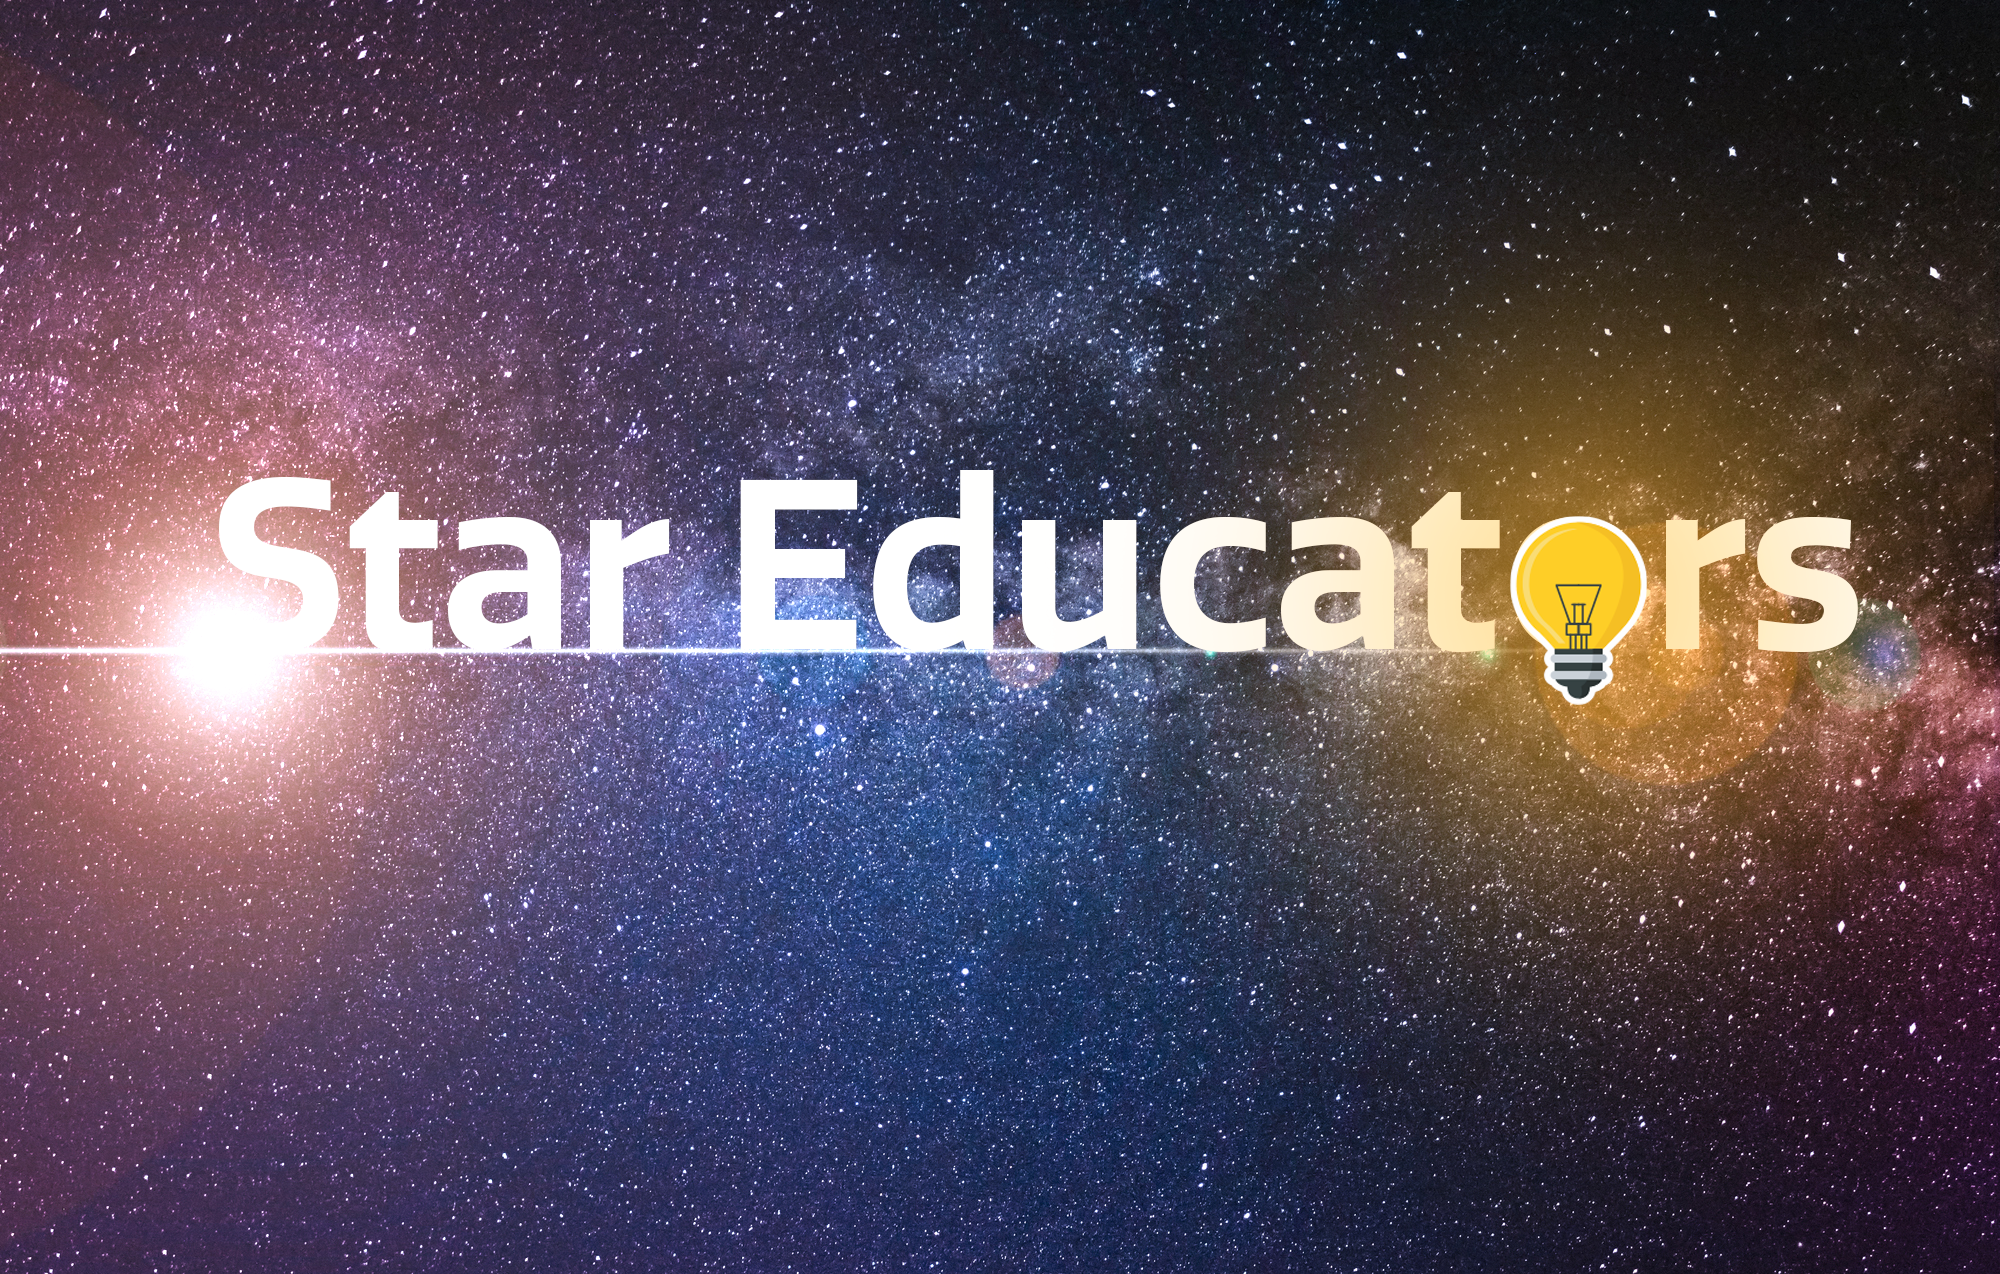

Star Educators

Credit: NOIRLab